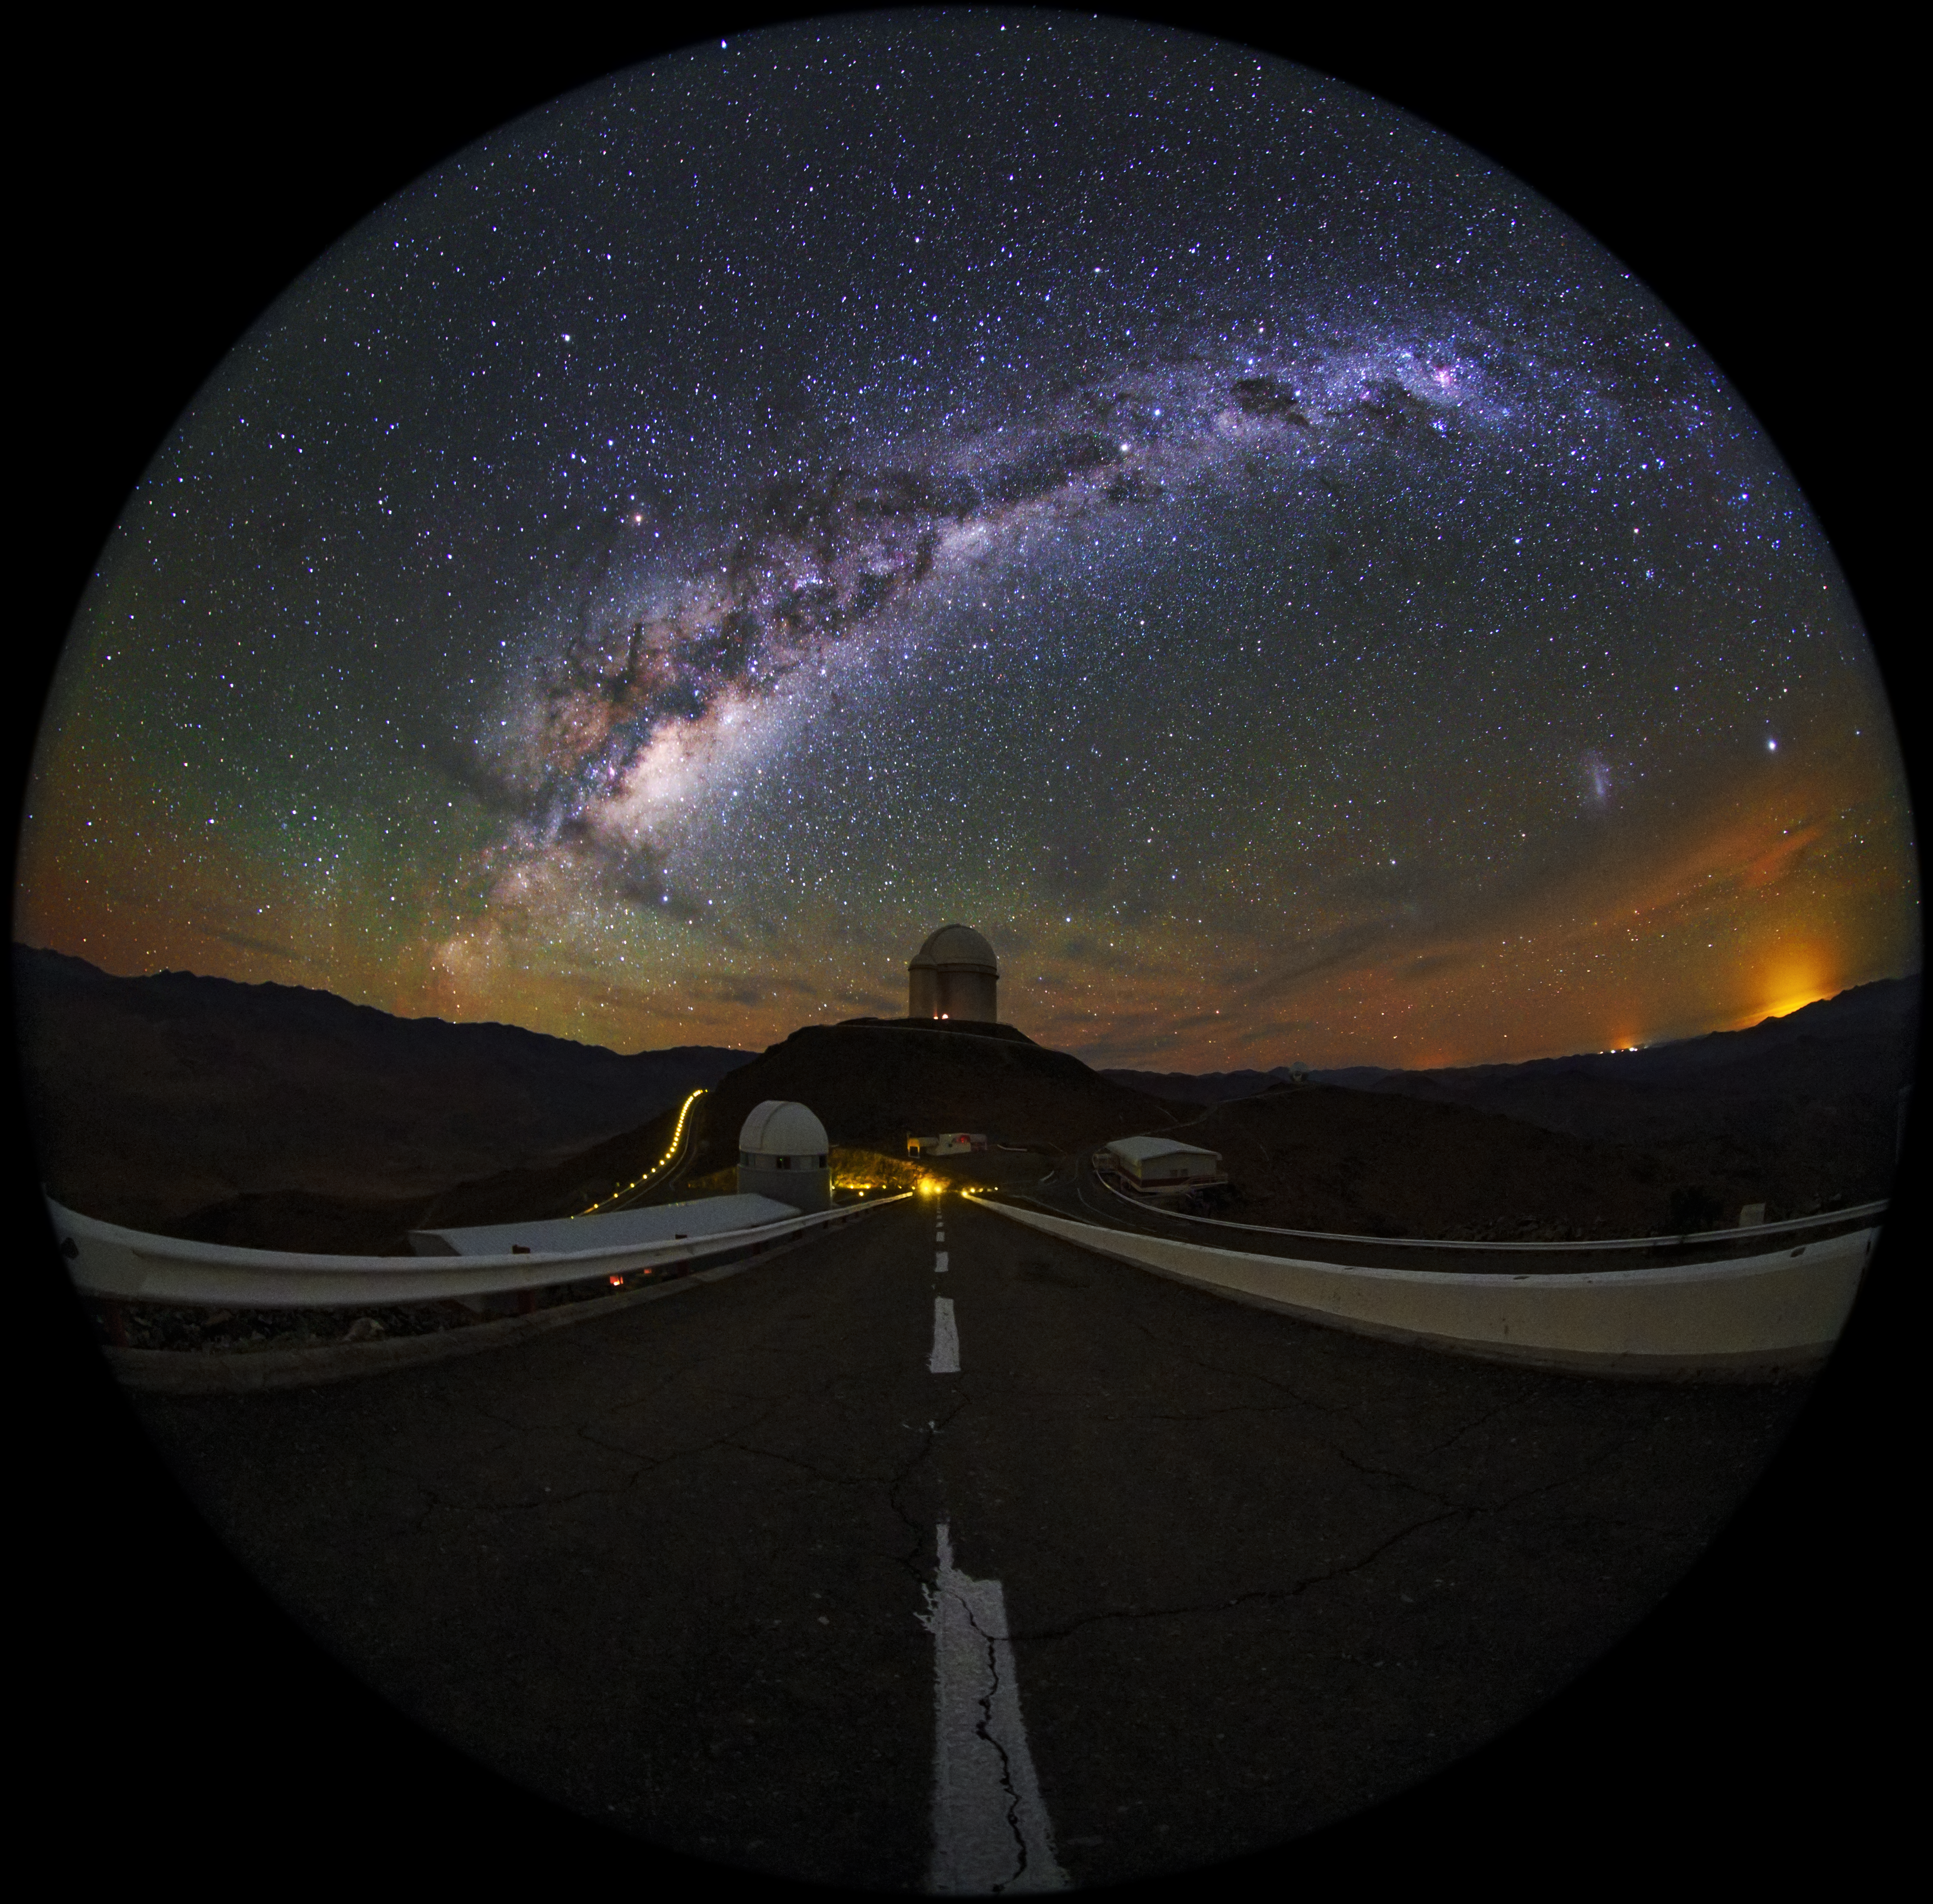

Fish-eye view of La Silla shown in UHD

A fulldome/fish-eye view of La Silla Observatory, showing the ESO 3.6-metre telescope in centre view, which is home to the world's foremost extrasolar planet hunter: the High Accuracy Radial velocity Planet Searcher (HARPS). The Milky Way can be see in all its magnificence overhead. Taken during the ESO Ultra HD Expedition.

Credit: ESO/B. Tafreshi (twanight.org)